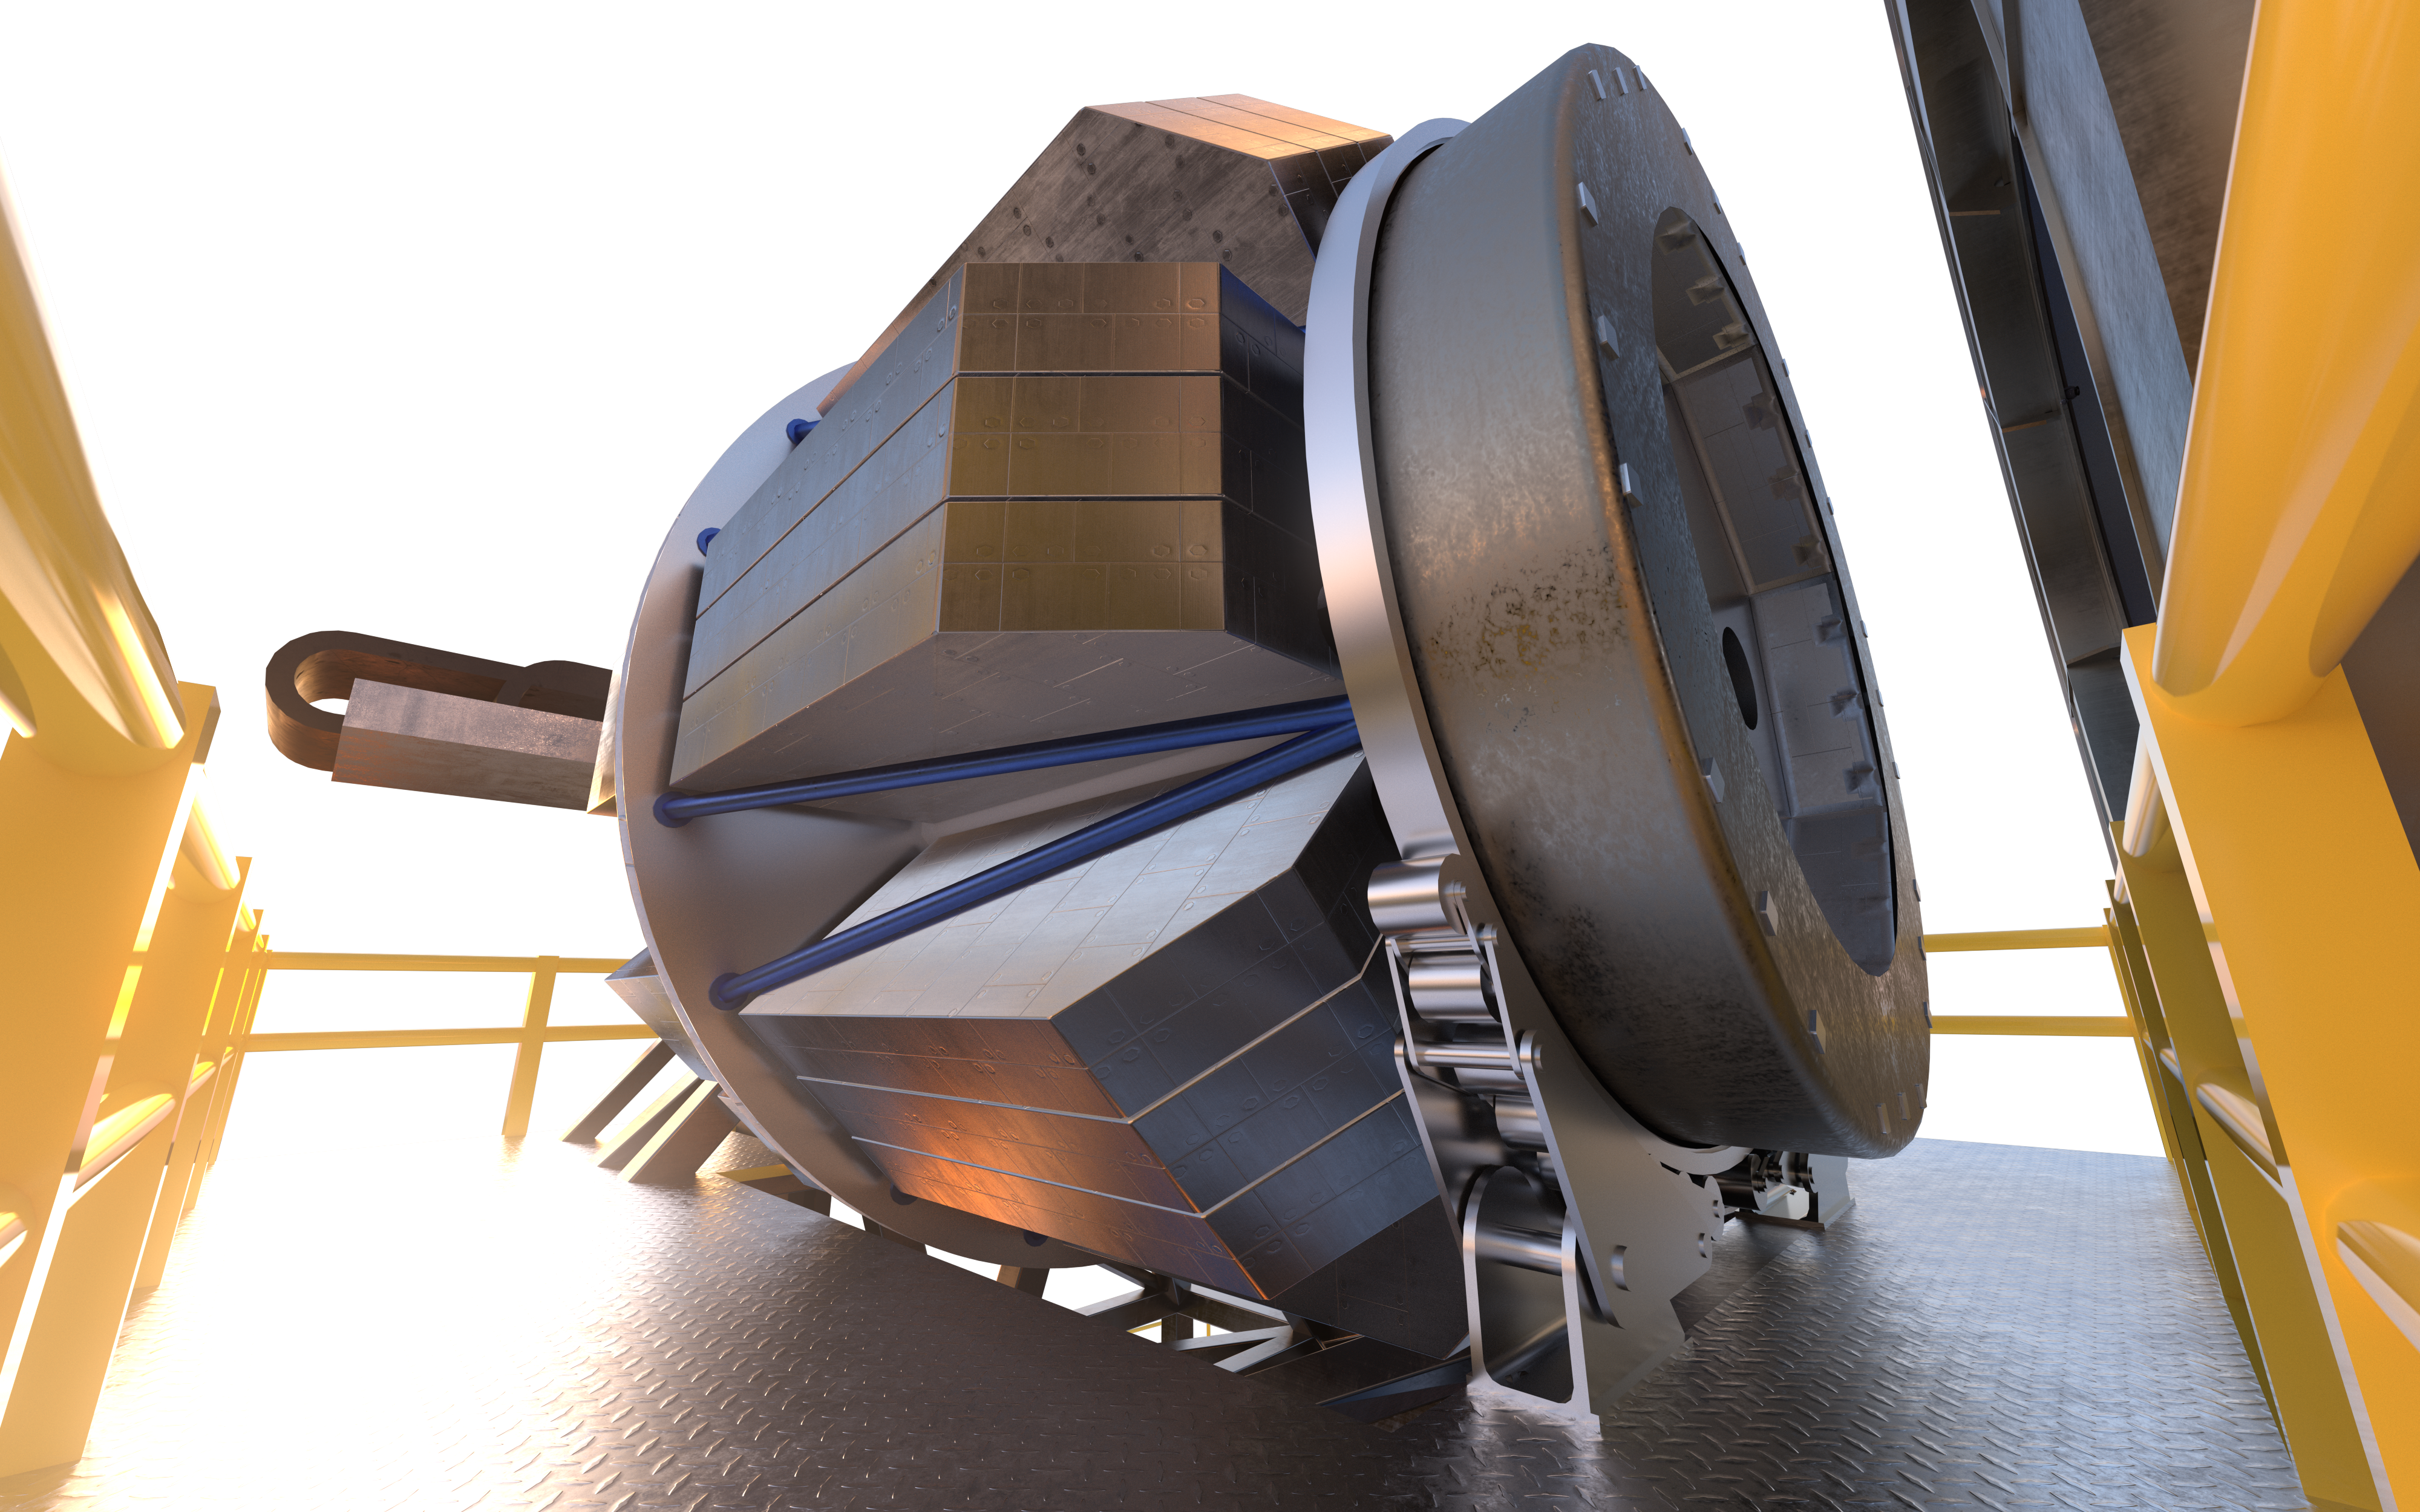

MOSAIC (artist's impression)

MOSAIC (Multi-Object Spectrograph) is a versatile multi-object spectrograph that will use the widest possible field-of-view provided by the ELT (Extremely Large Telescope). It will have three operating modes that cover observations in visible and infrared light for more than a hundred sources simultaneously.

Credit: ESO